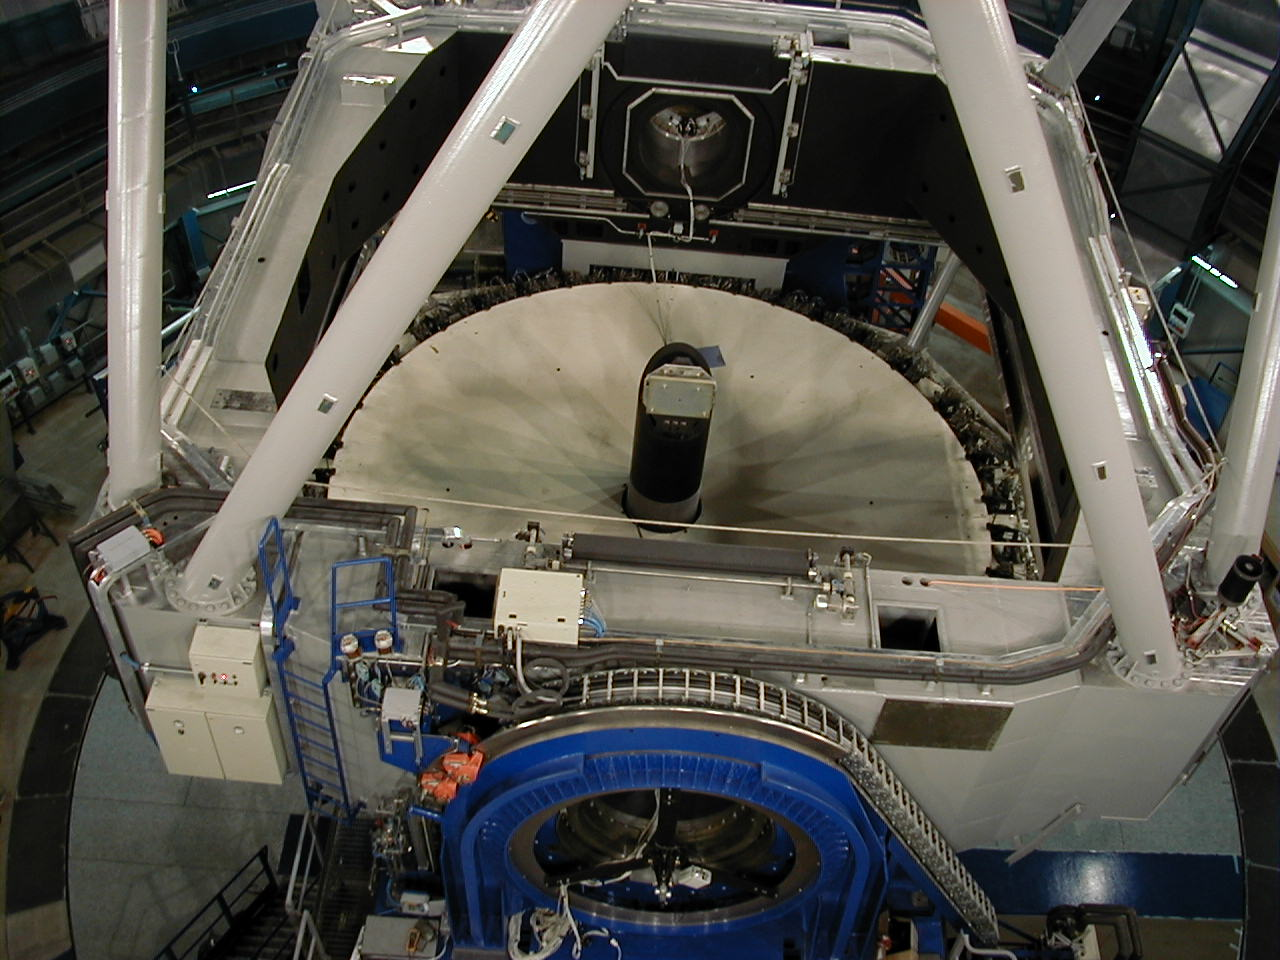

MELIPAL dummy concrete mirror

View from above towards the dummy 8.2-m concrete "mirror" at MELIPAL. Note also the 20-cm guide telescope with a CCD camera for the pointing and tracking tests that has been attached to the centrepiece at the lower right corner of this square structure.

Credit: ESO